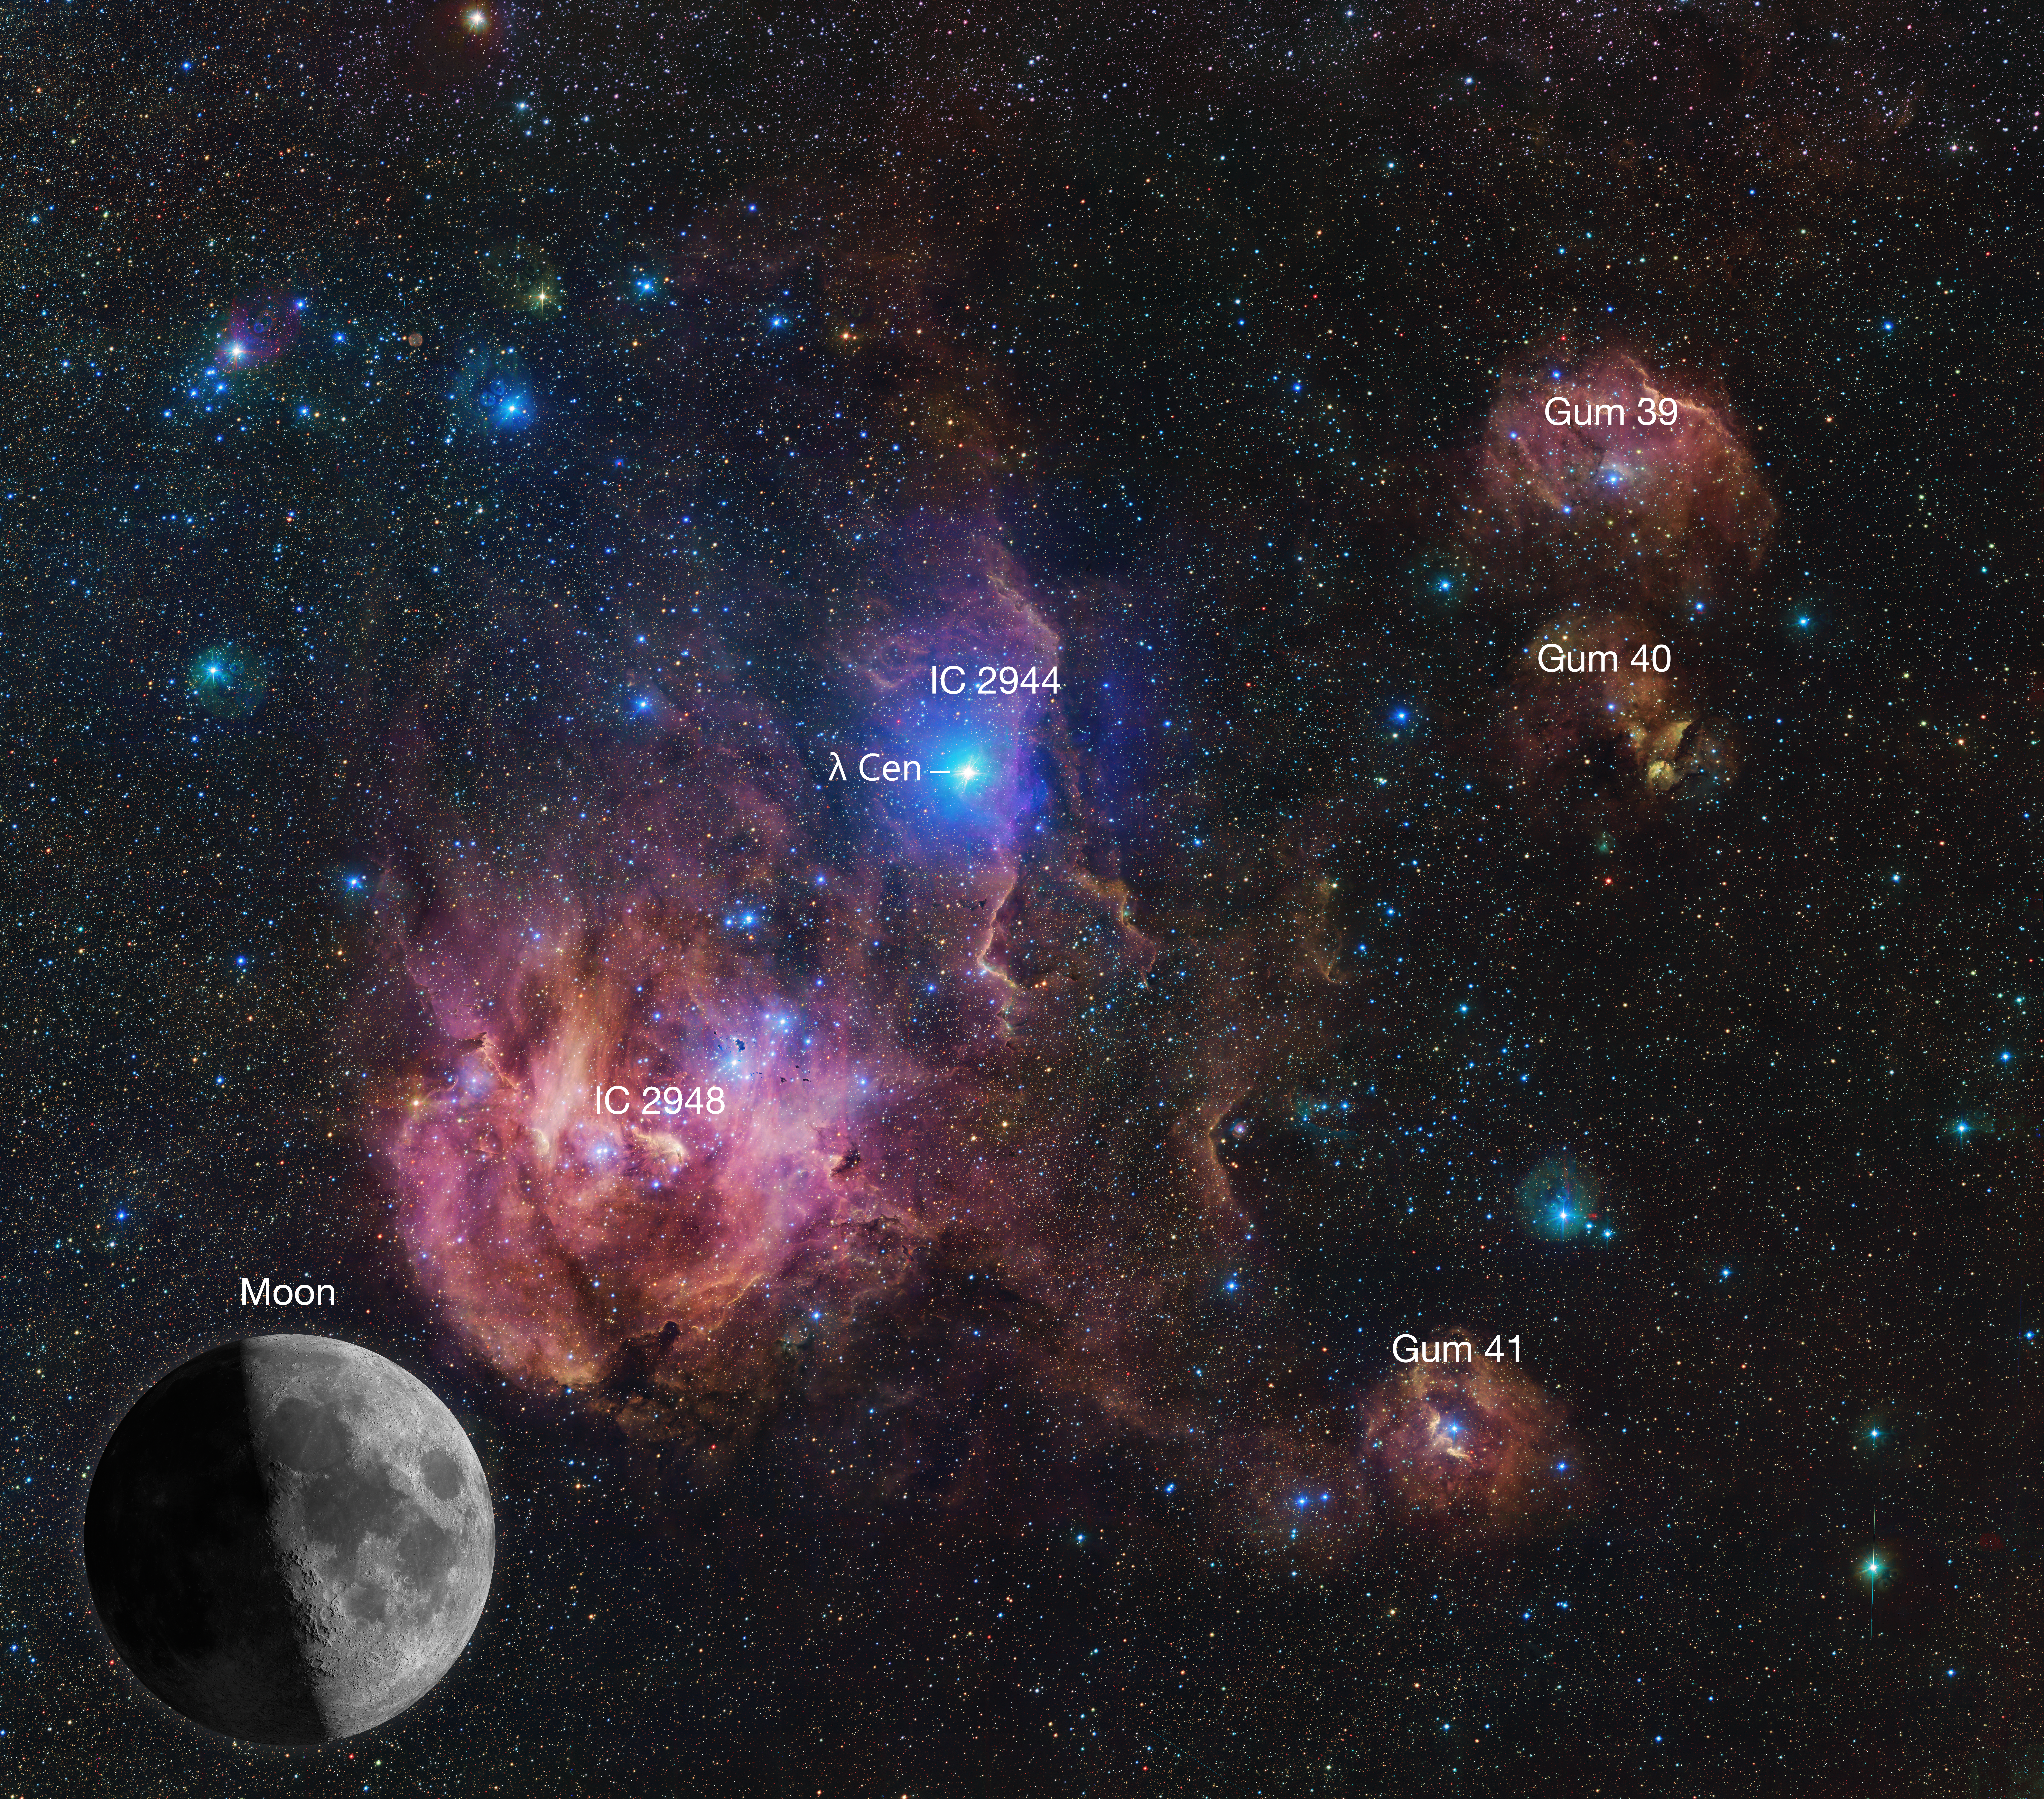

The Running Chicken Nebula, annotated

The Running Chicken Nebula comprises several clouds, the most prominent of which are labelled in this vast image from the VLT Survey Telescope (VST), hosted at ESO’s Paranal site.The bright star labelled Lambda Centauri is actually much closer to us than the nebula itself, and can be seen with the naked eye. The clouds shown in wispy pink plumes are full of gas and dust, illuminated by the young and hot stars within them. Overall, this image spans an area in the sky of about 25 full Moons, one of which is shown to scale for reference.

Credit: ESO/VPHAS+ team. Acknowledgement: CASU